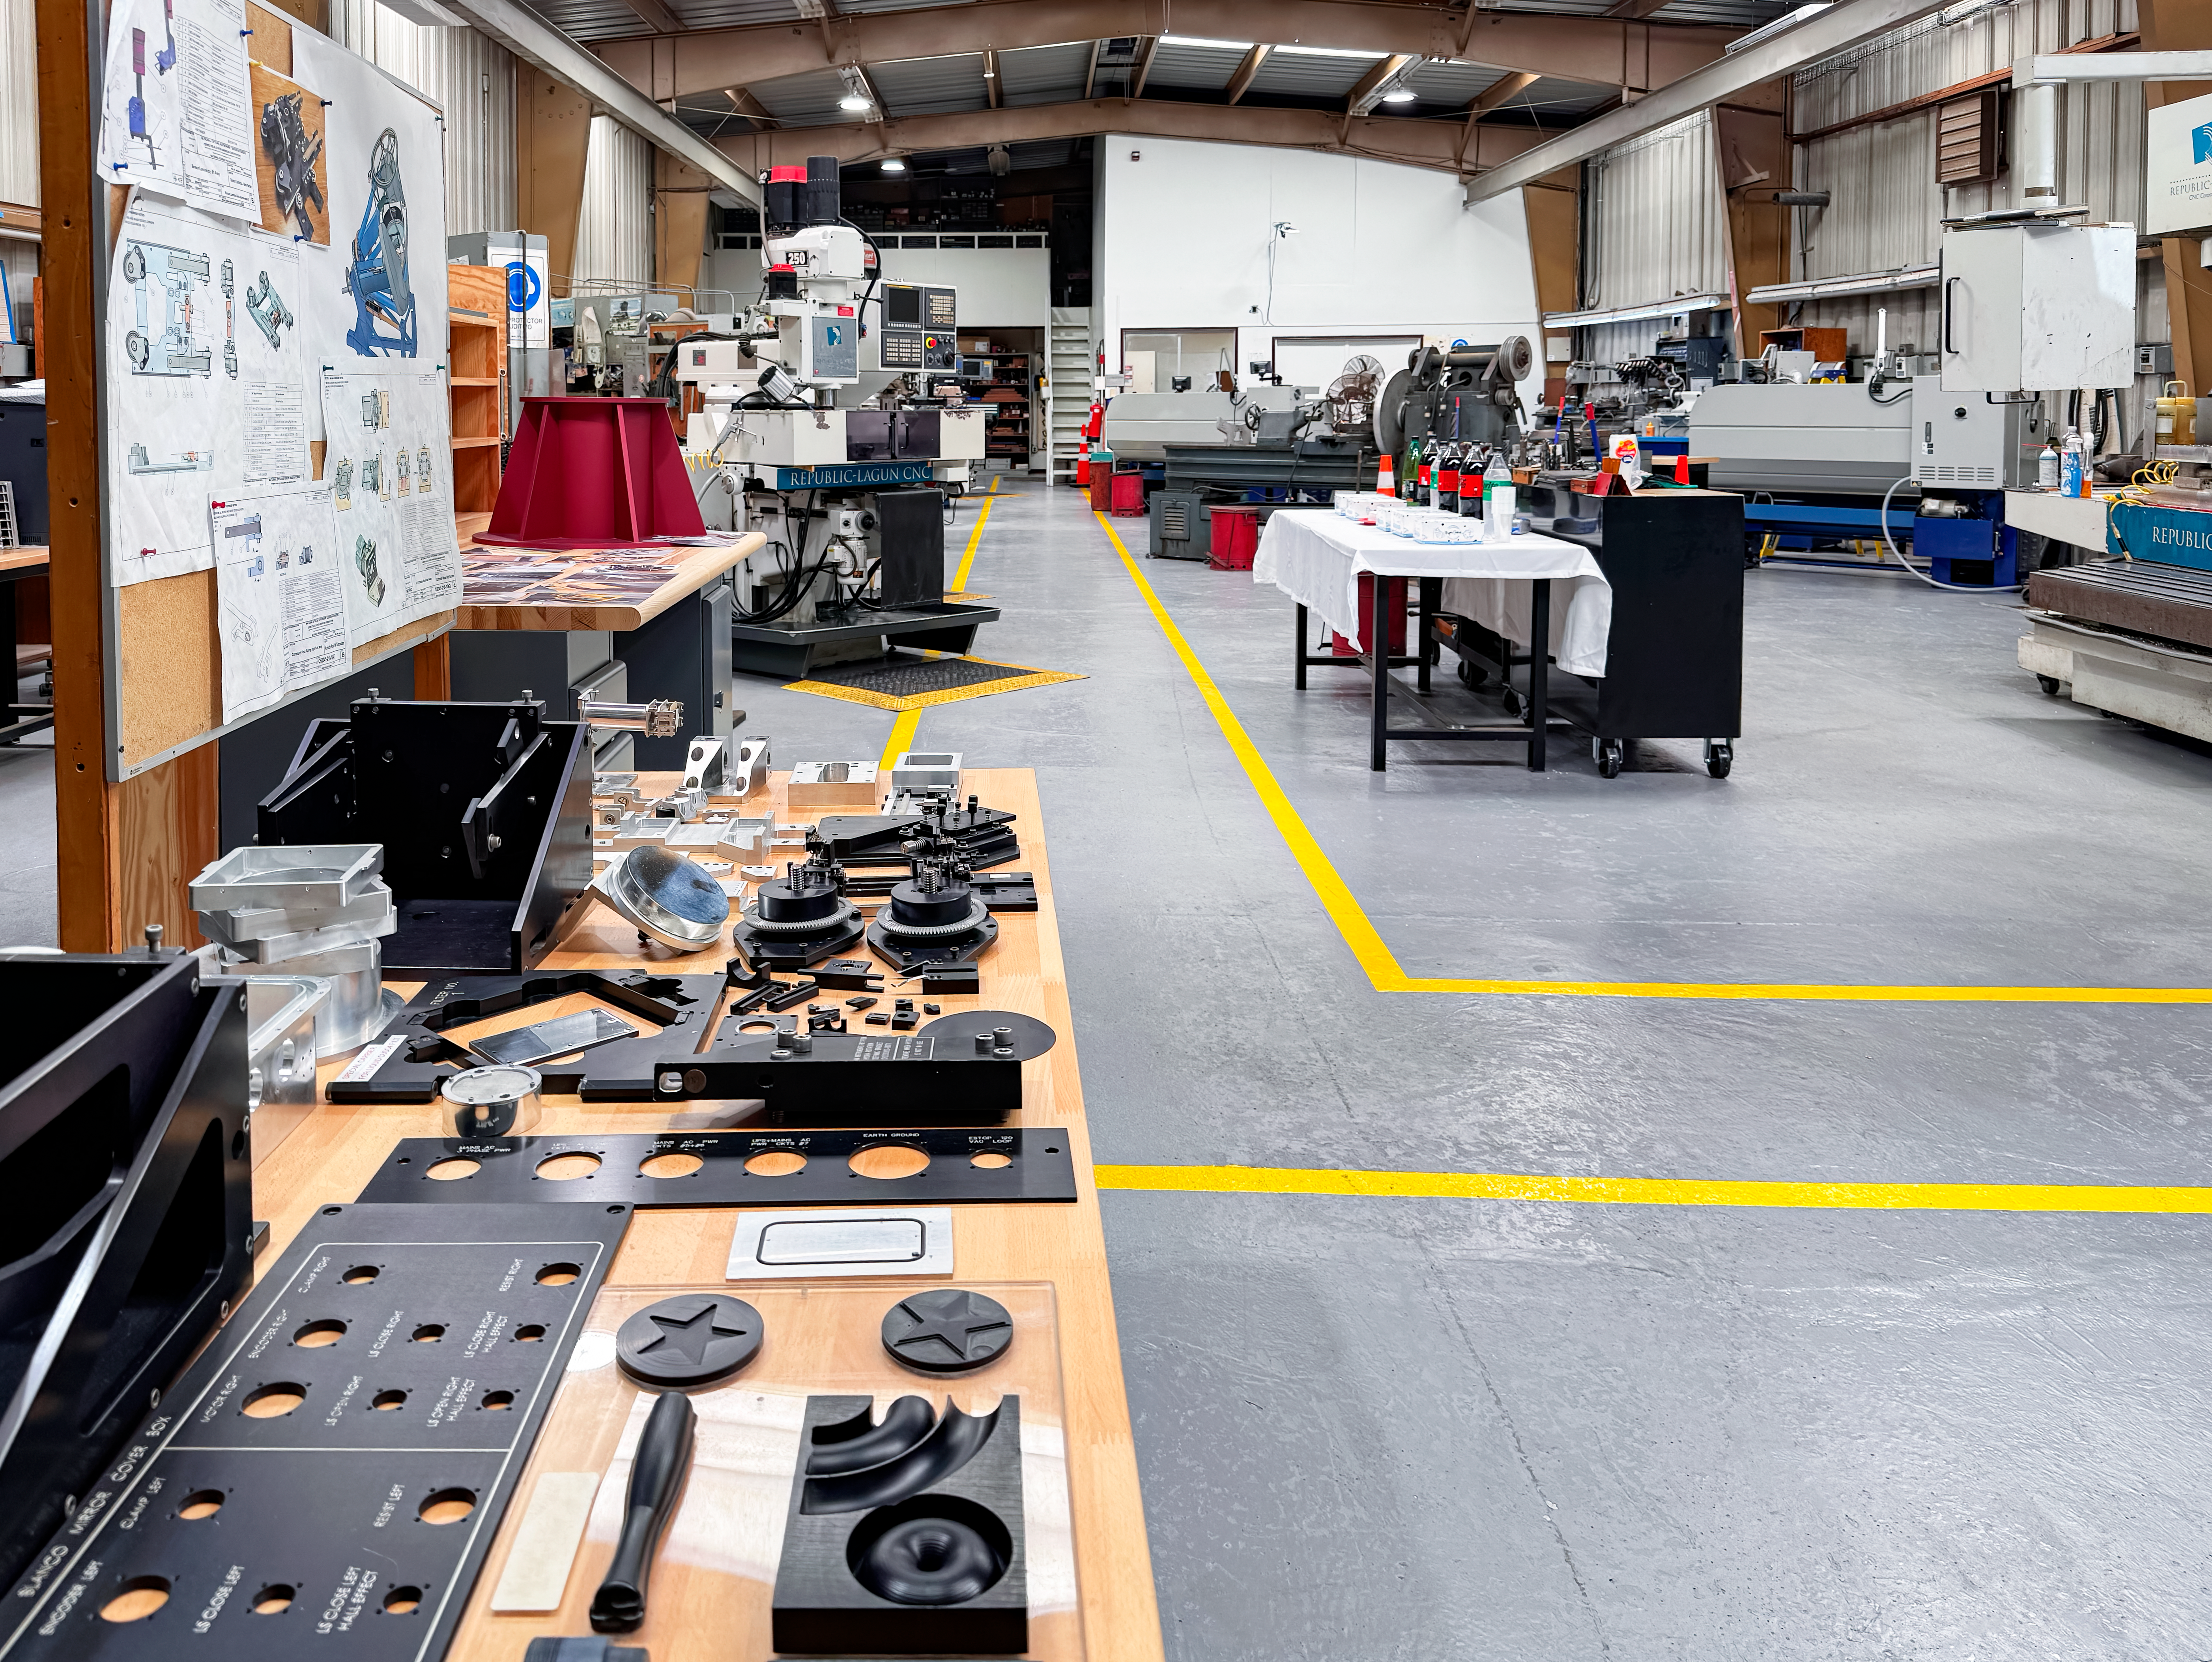

La Serena Instrument Shop Renovation

The newly renovated La Serena Instrument Shop.

Credit: NOIRLab/NSF/AURA